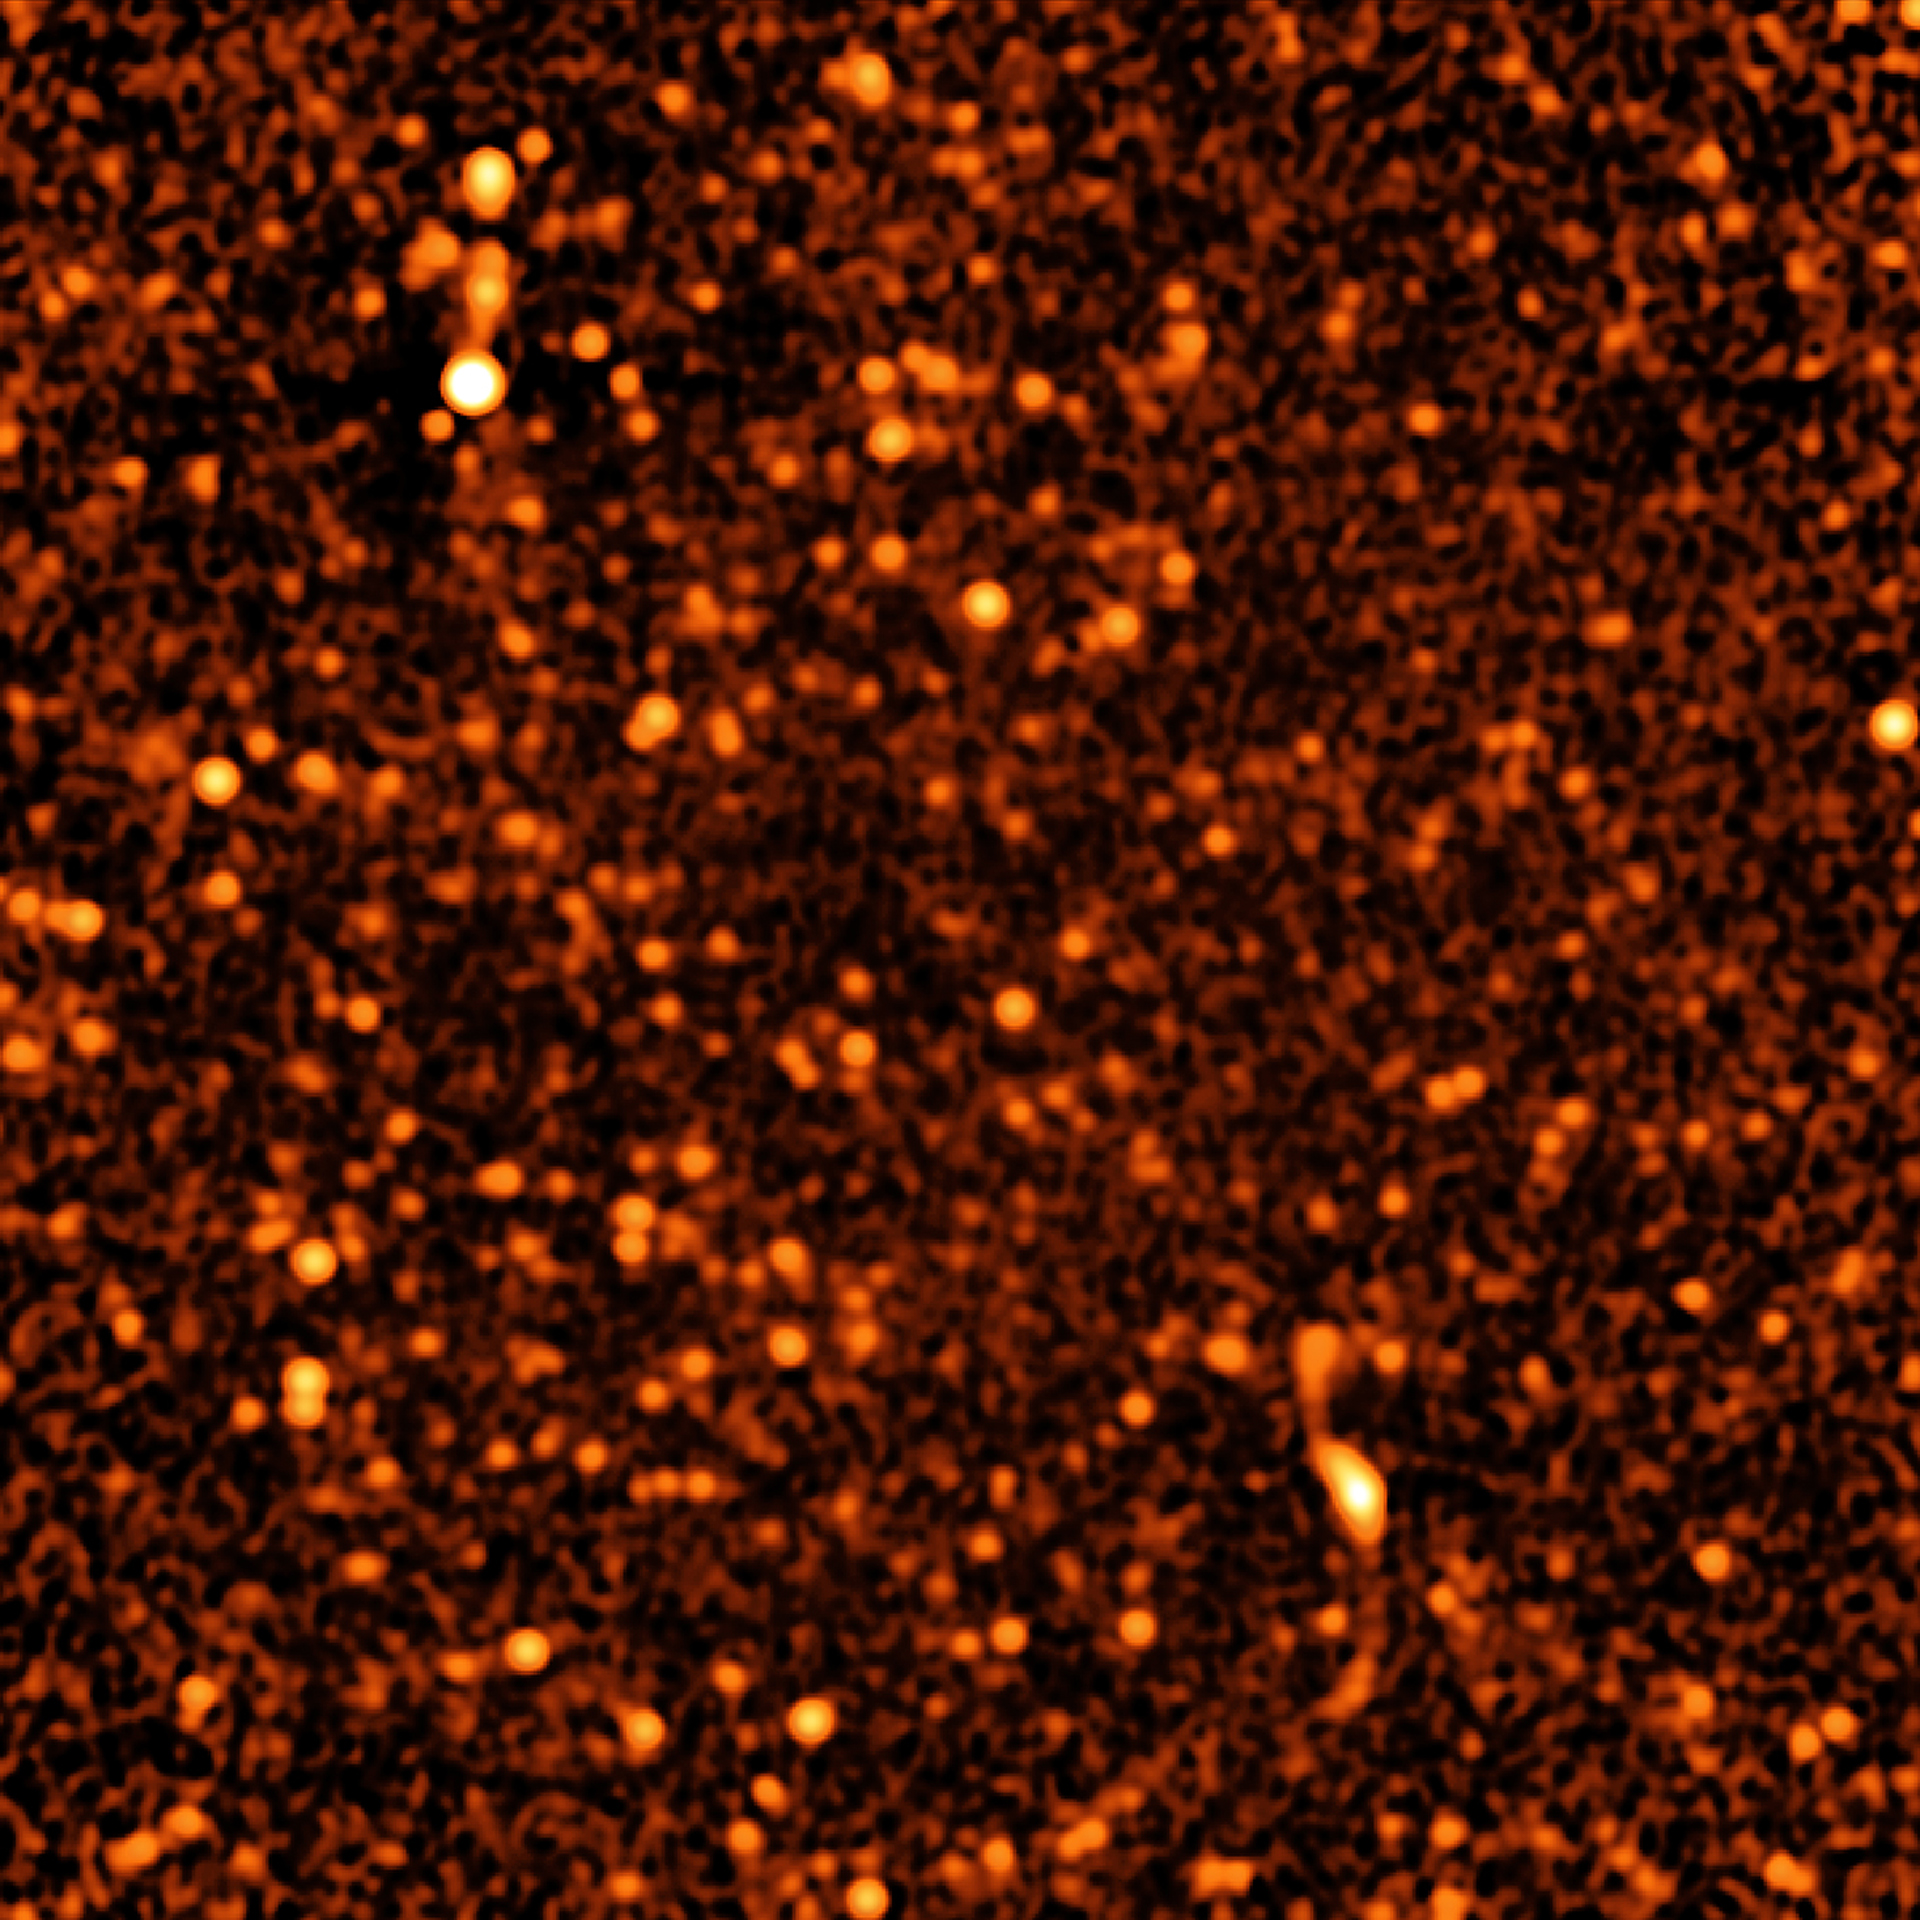

VLA Deep Field

Staring at a small patch of sky for more than 50 hours with the ultra-sensitive Karl G. Jansky Very Large Array (VLA), astronomers have for the first time identified discrete sources that account for nearly all the radio waves coming from distant galaxies. They found that about 63 percent of the background radio emission comes from galaxies with gorging black holes at their cores and the remaining 37 percent comes from galaxies that are rapidly forming stars. About 2,000 discrete objects are identified in this VLA image of the distant Universe. This entire image constitutes only about one-millionth of the entire sky.

Credit: B. Saxton from data provided by Condon, et al., NRAO/AUI/NSF